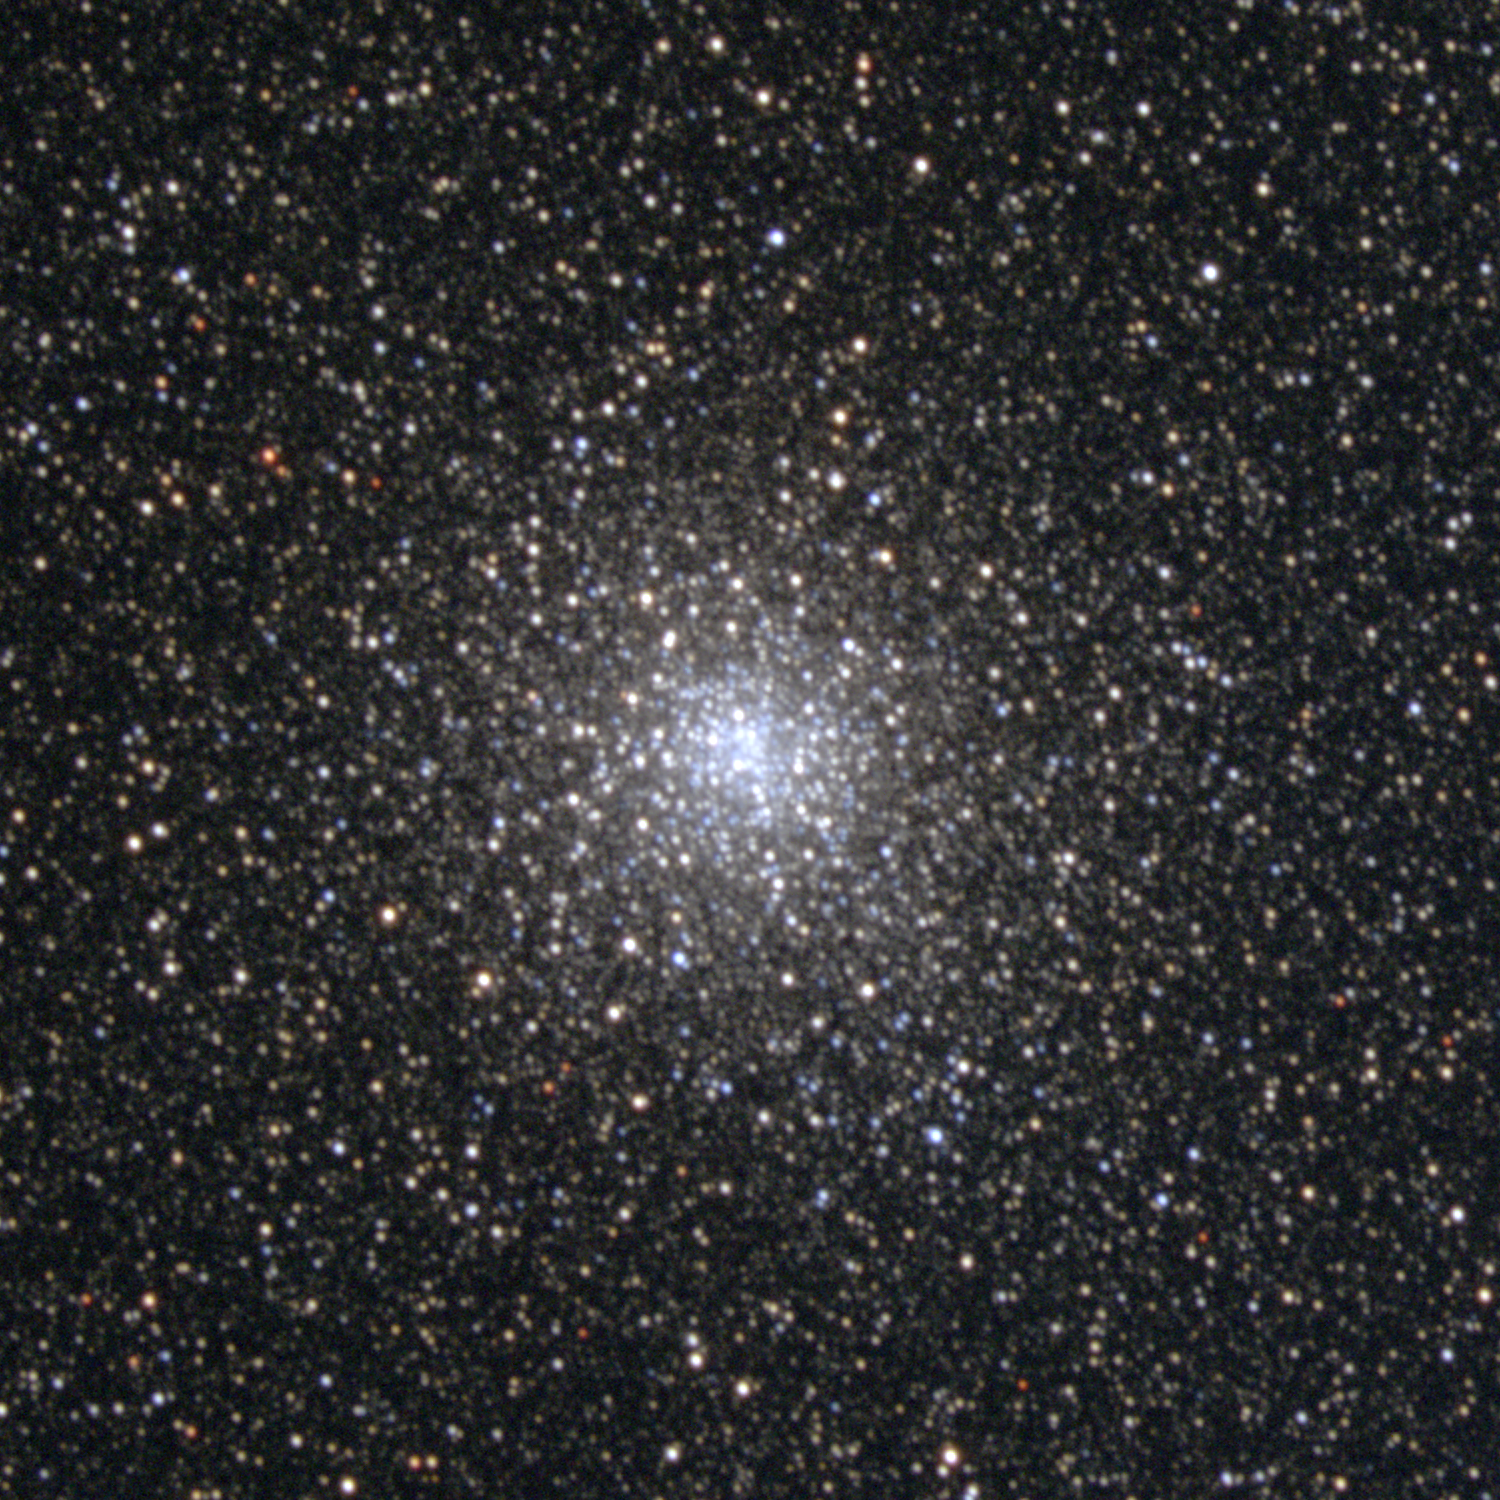

M28, NGC 6626

M28 is a globular cluster in the constellation Sagittarius. Slightly elliptical in shape, it is around 80 light-years across and some 18000 light-years away. This image, stretched to show the inner regions which are usually saturated in most pictures of the cluster, was created from data taken in November 1998 at the KPNO 0.9-meter telescope. Image size 8.5 arc minutes.

Credit: NOIRLab/NSF/AURA